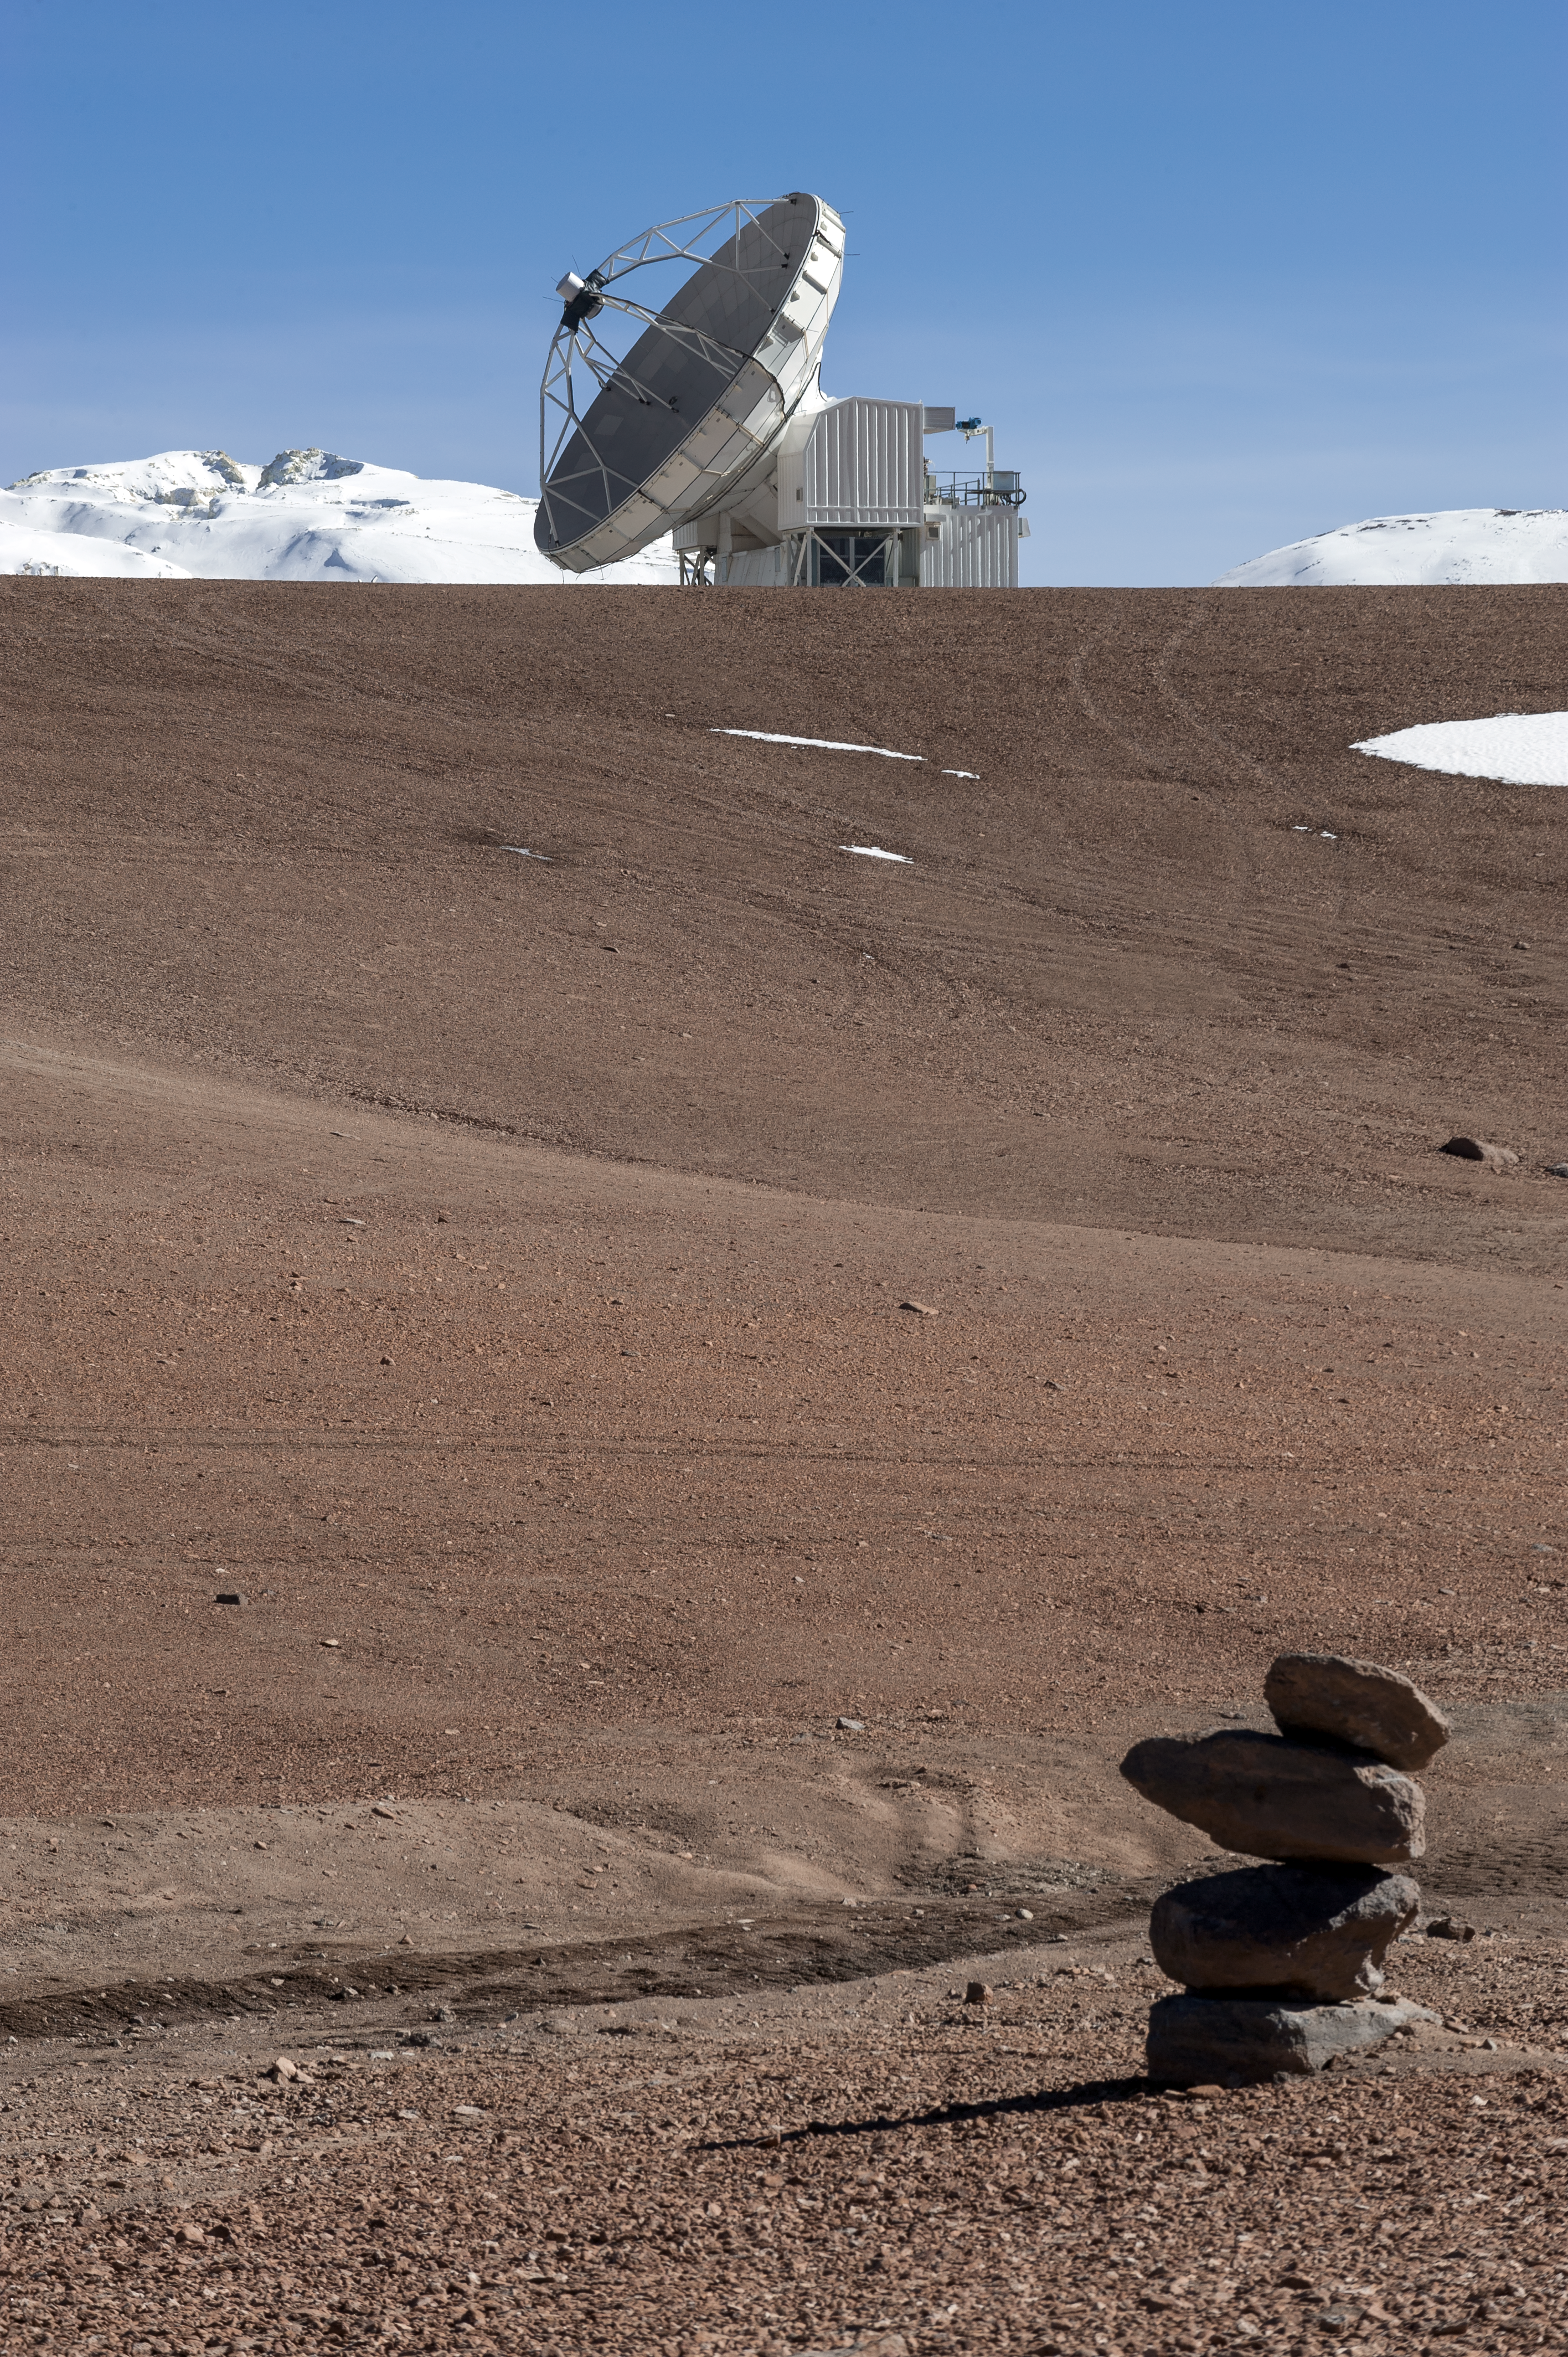

APEX in the desert

The rust-tinted Atacama Desert gives way to snowy scenes, high up on Chajnantor Plateau. Here the 12-metre Atacama Pathfinder Experiment (APEX) is captured pointing to the sky beyond a stack of rocks. Many past travelers — including astronomers — used stacks of rocks to indicate safe paths through the unforgiving Chilean desert landscapes.

Credit: ESO/M. Alexander